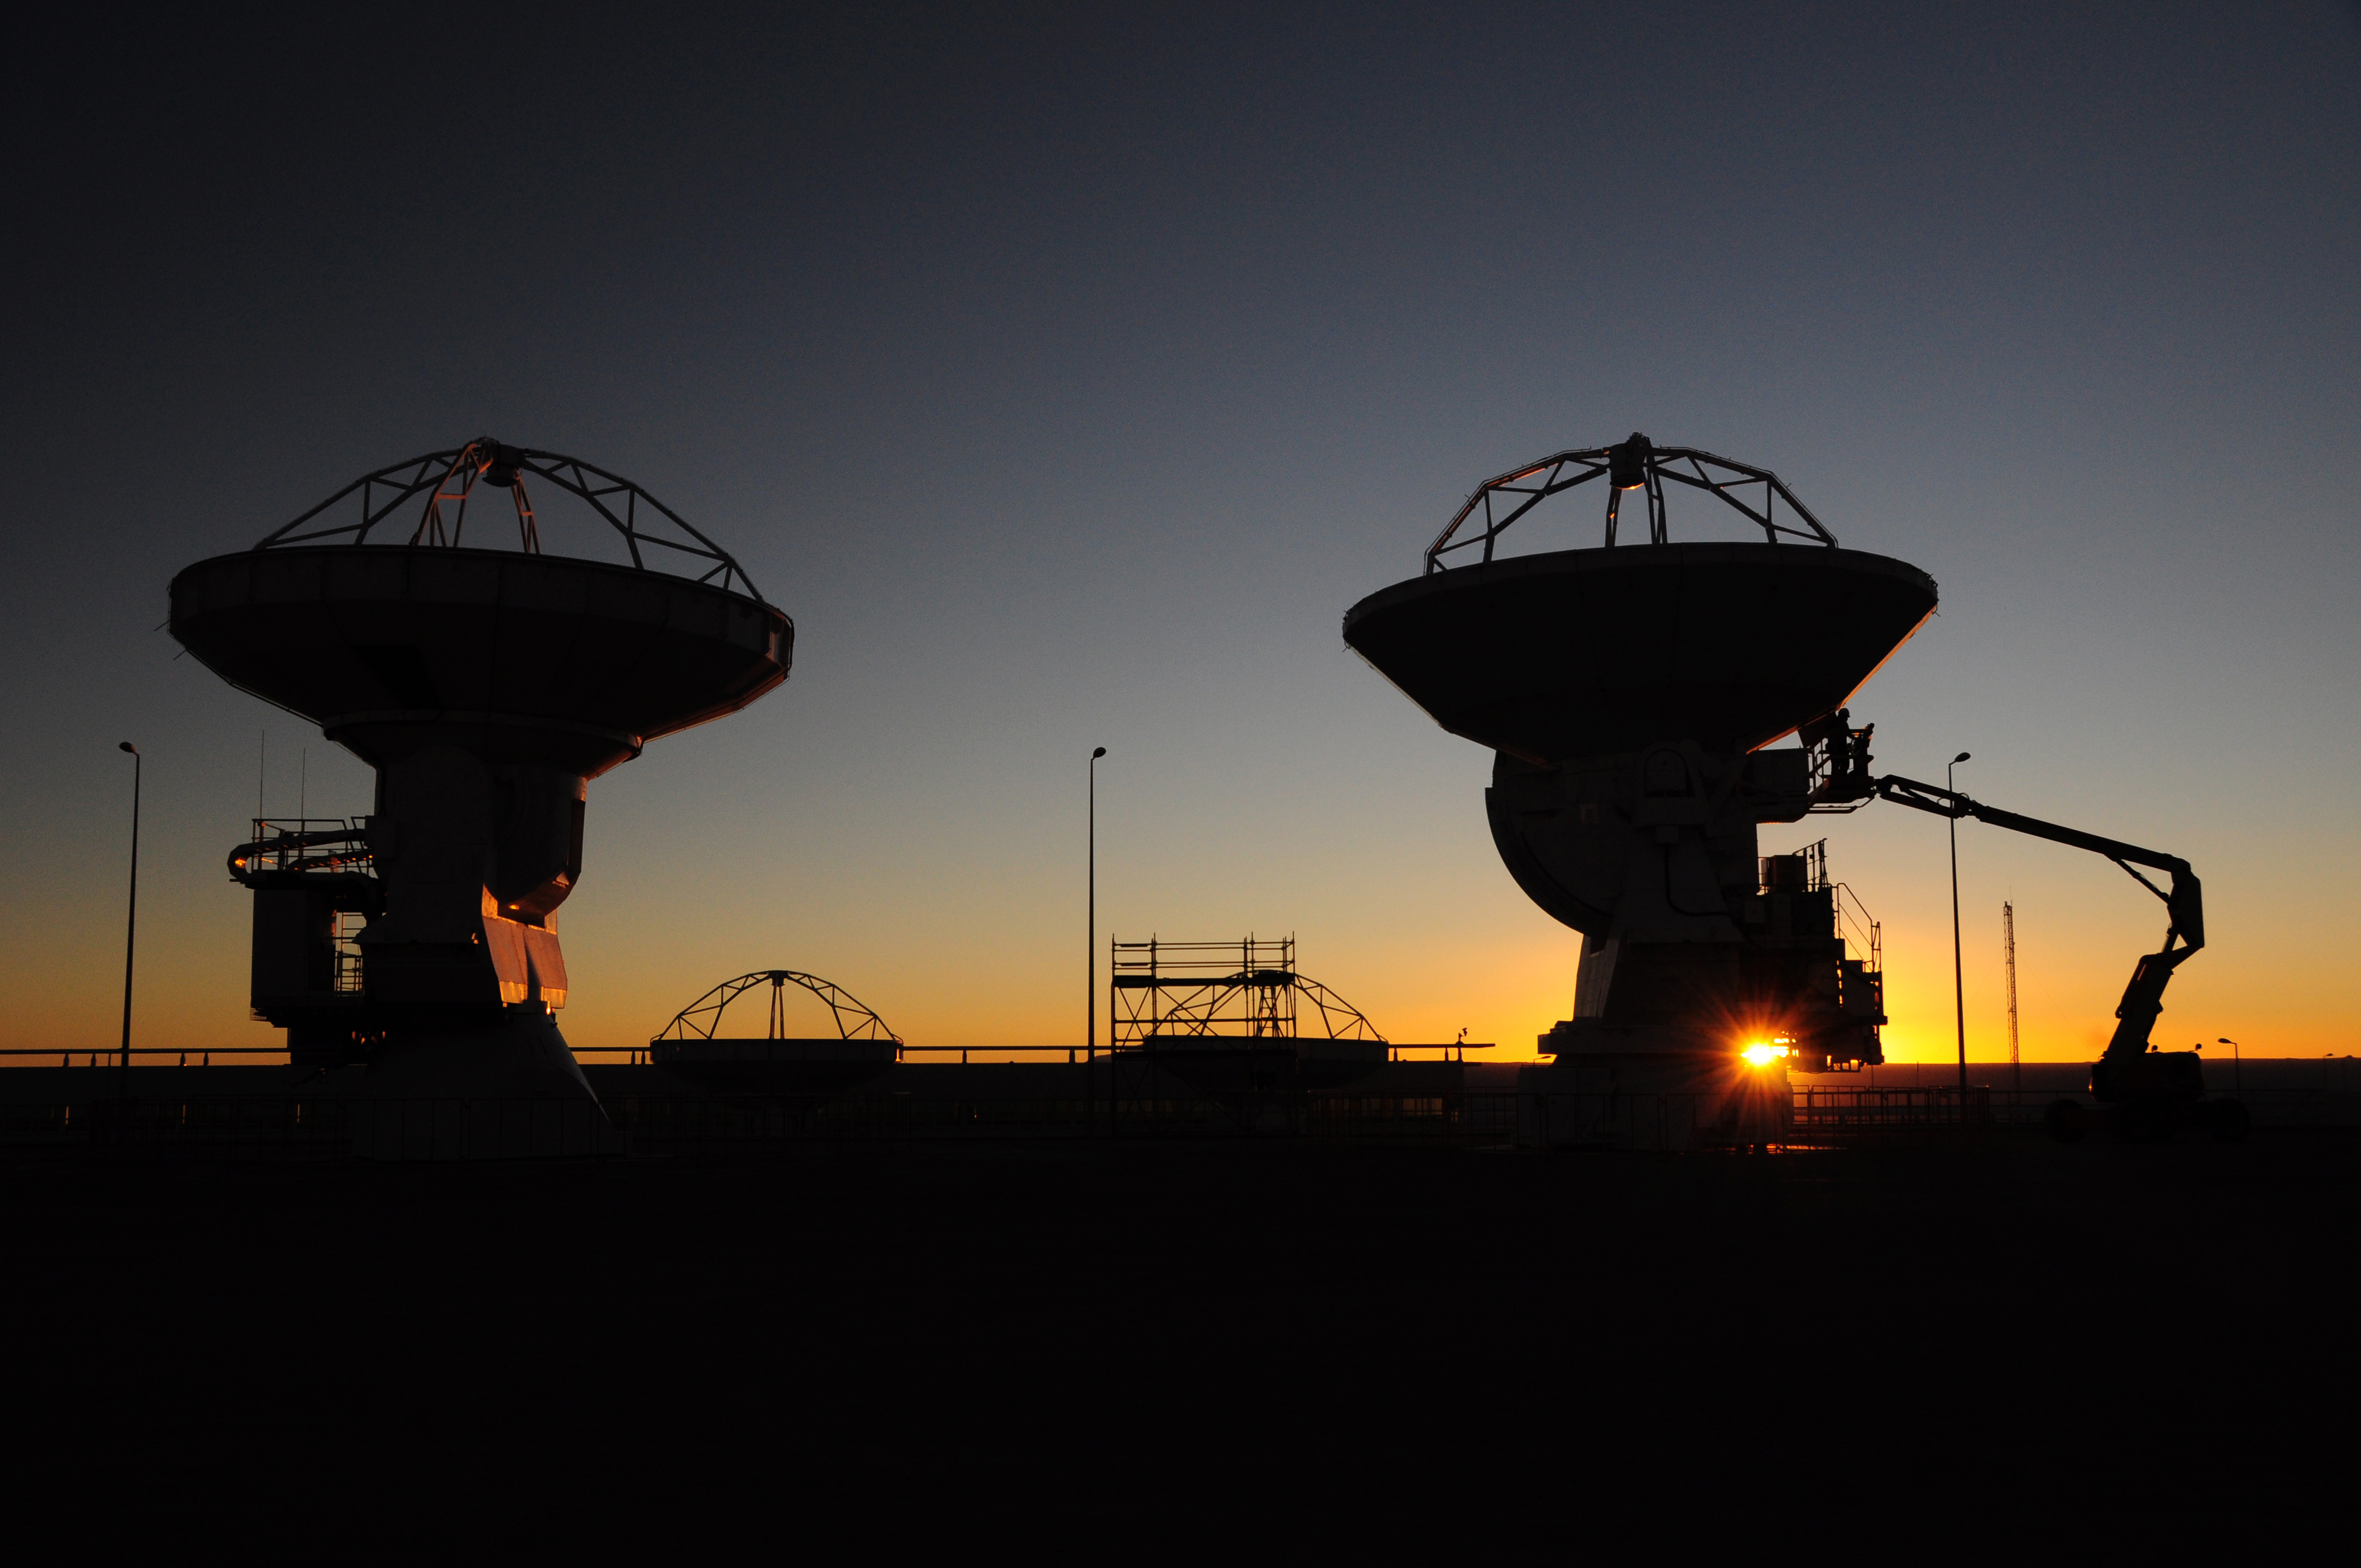

Maintenance technicians

Maintenance technicians, two antennas and a man lift.

Credit: ALMA (ESO/NAOJ/NRAO)